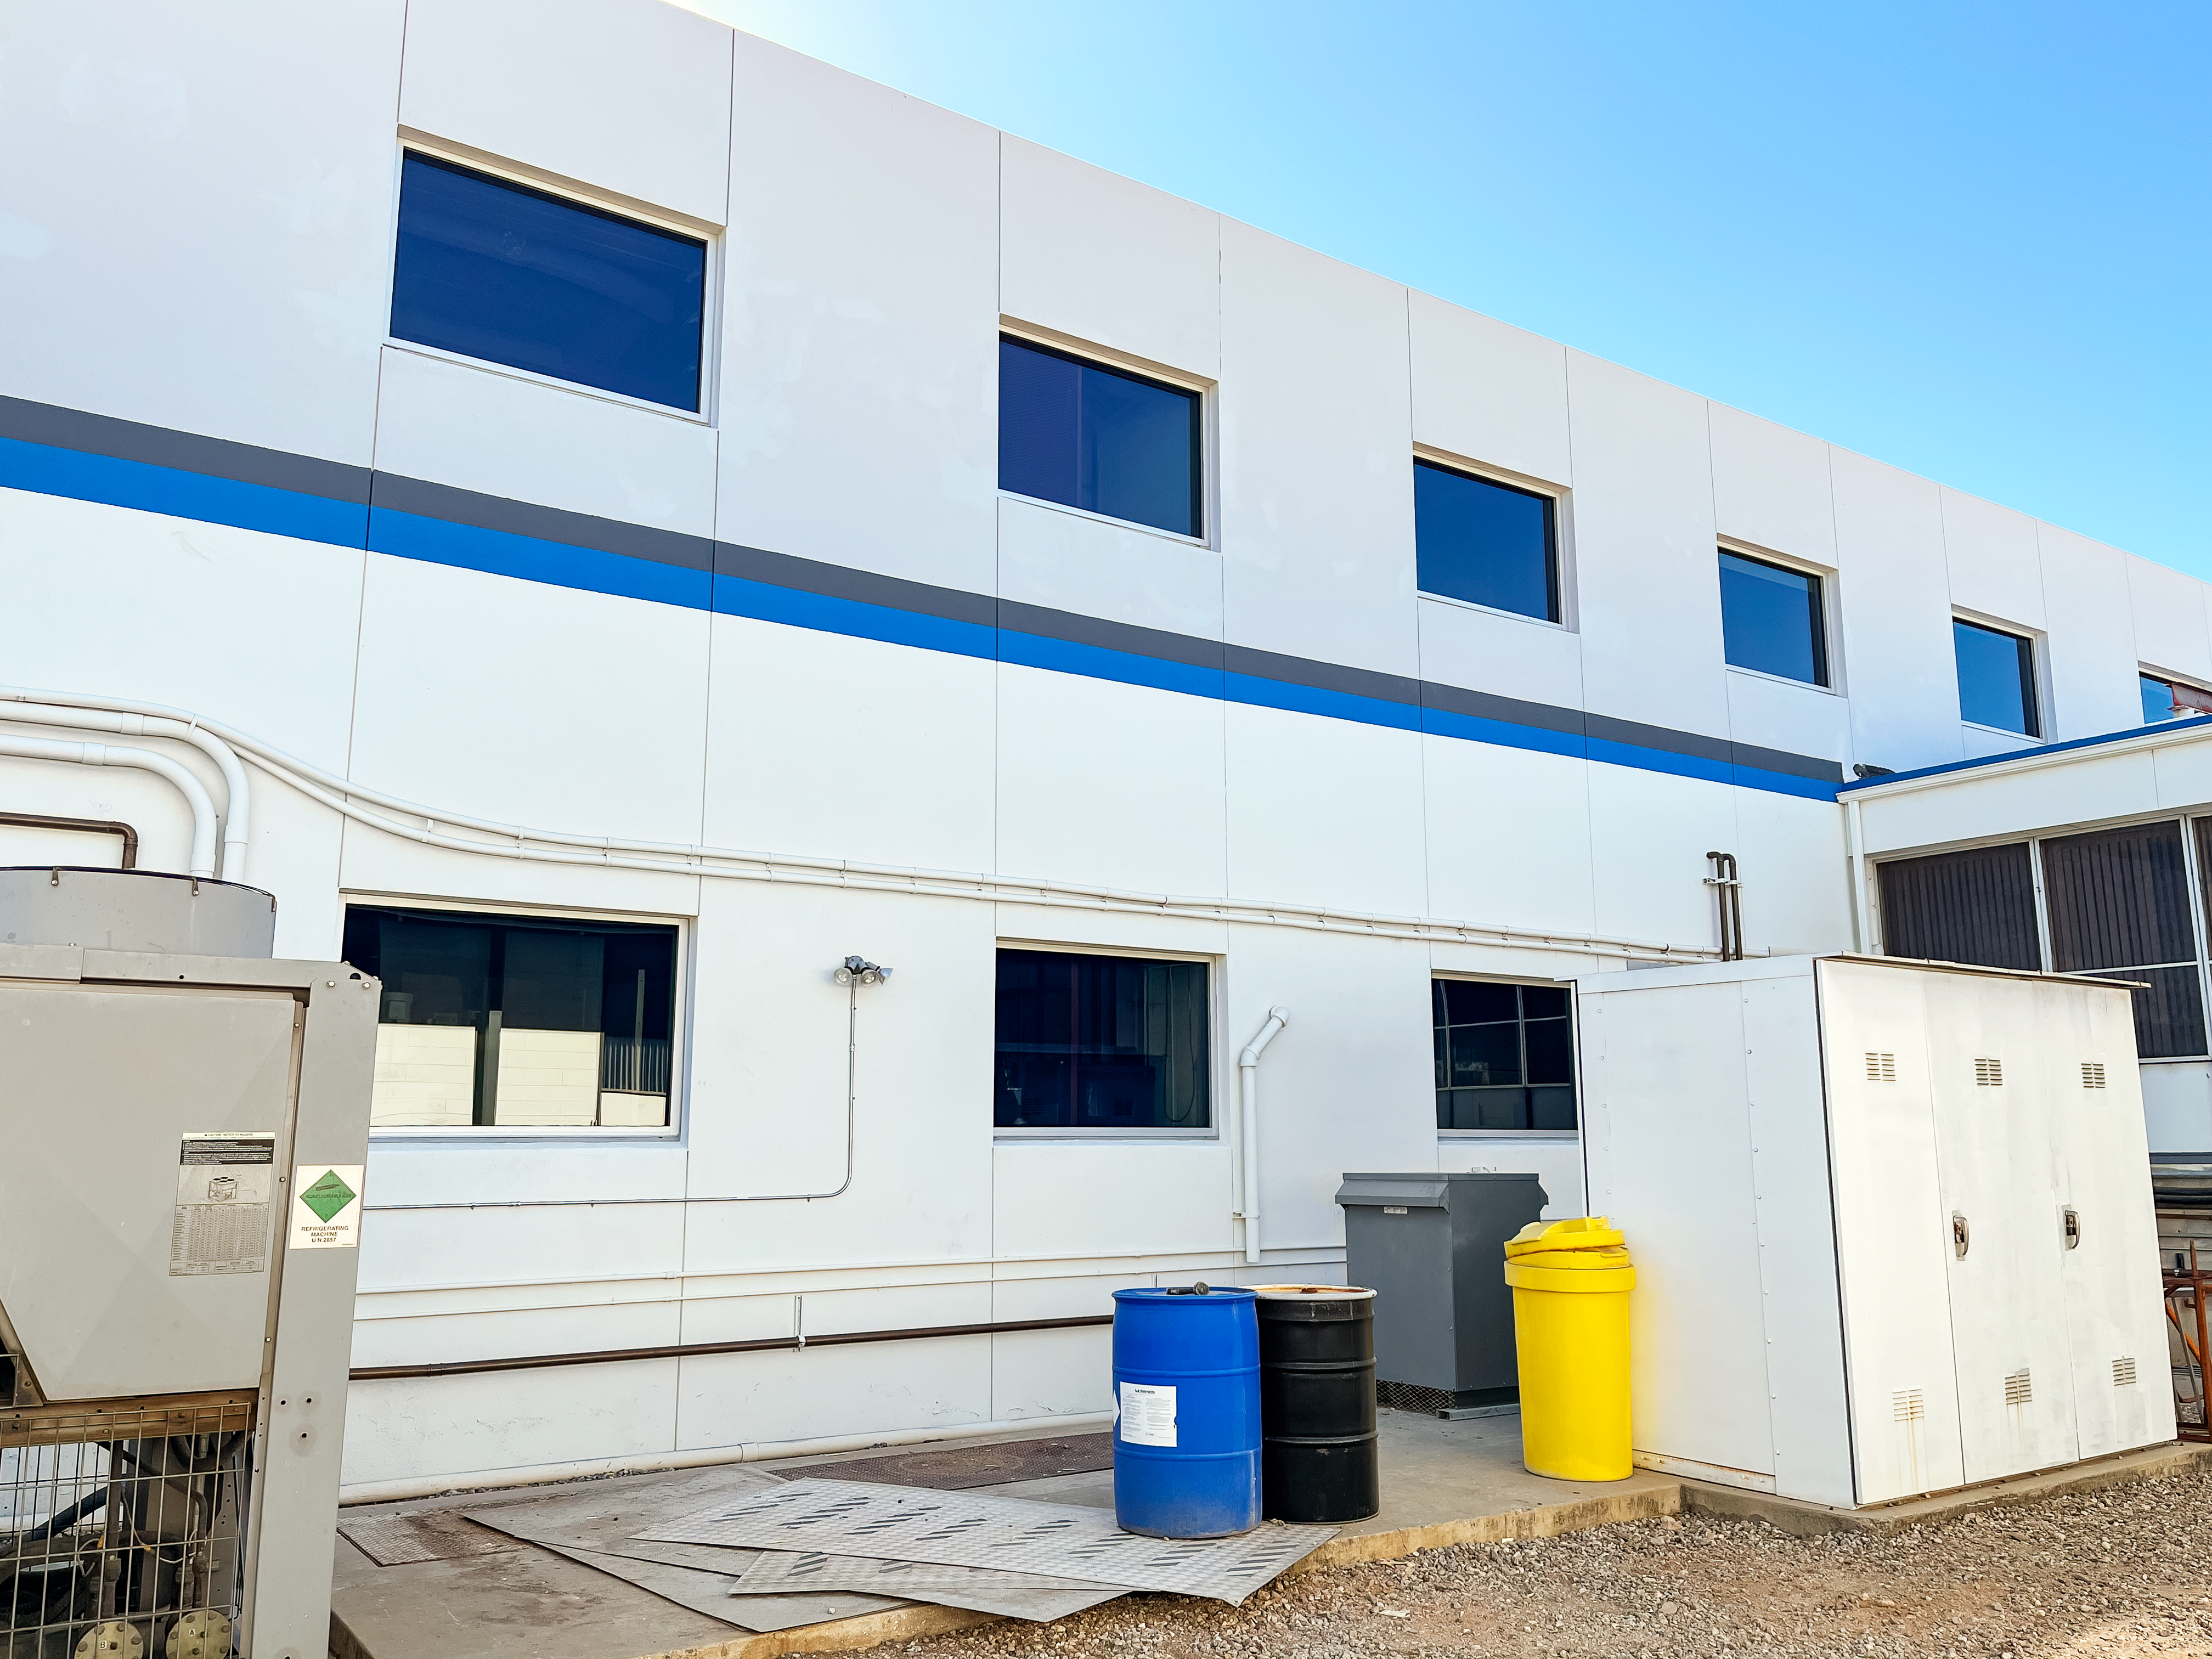

NSF NOIRLab Headquarters in Tucson, AZ

Outside of the NSF NOIRLab Headquarters in Tucson, AZ.

Credit: NOIRLab/NSF/AURA